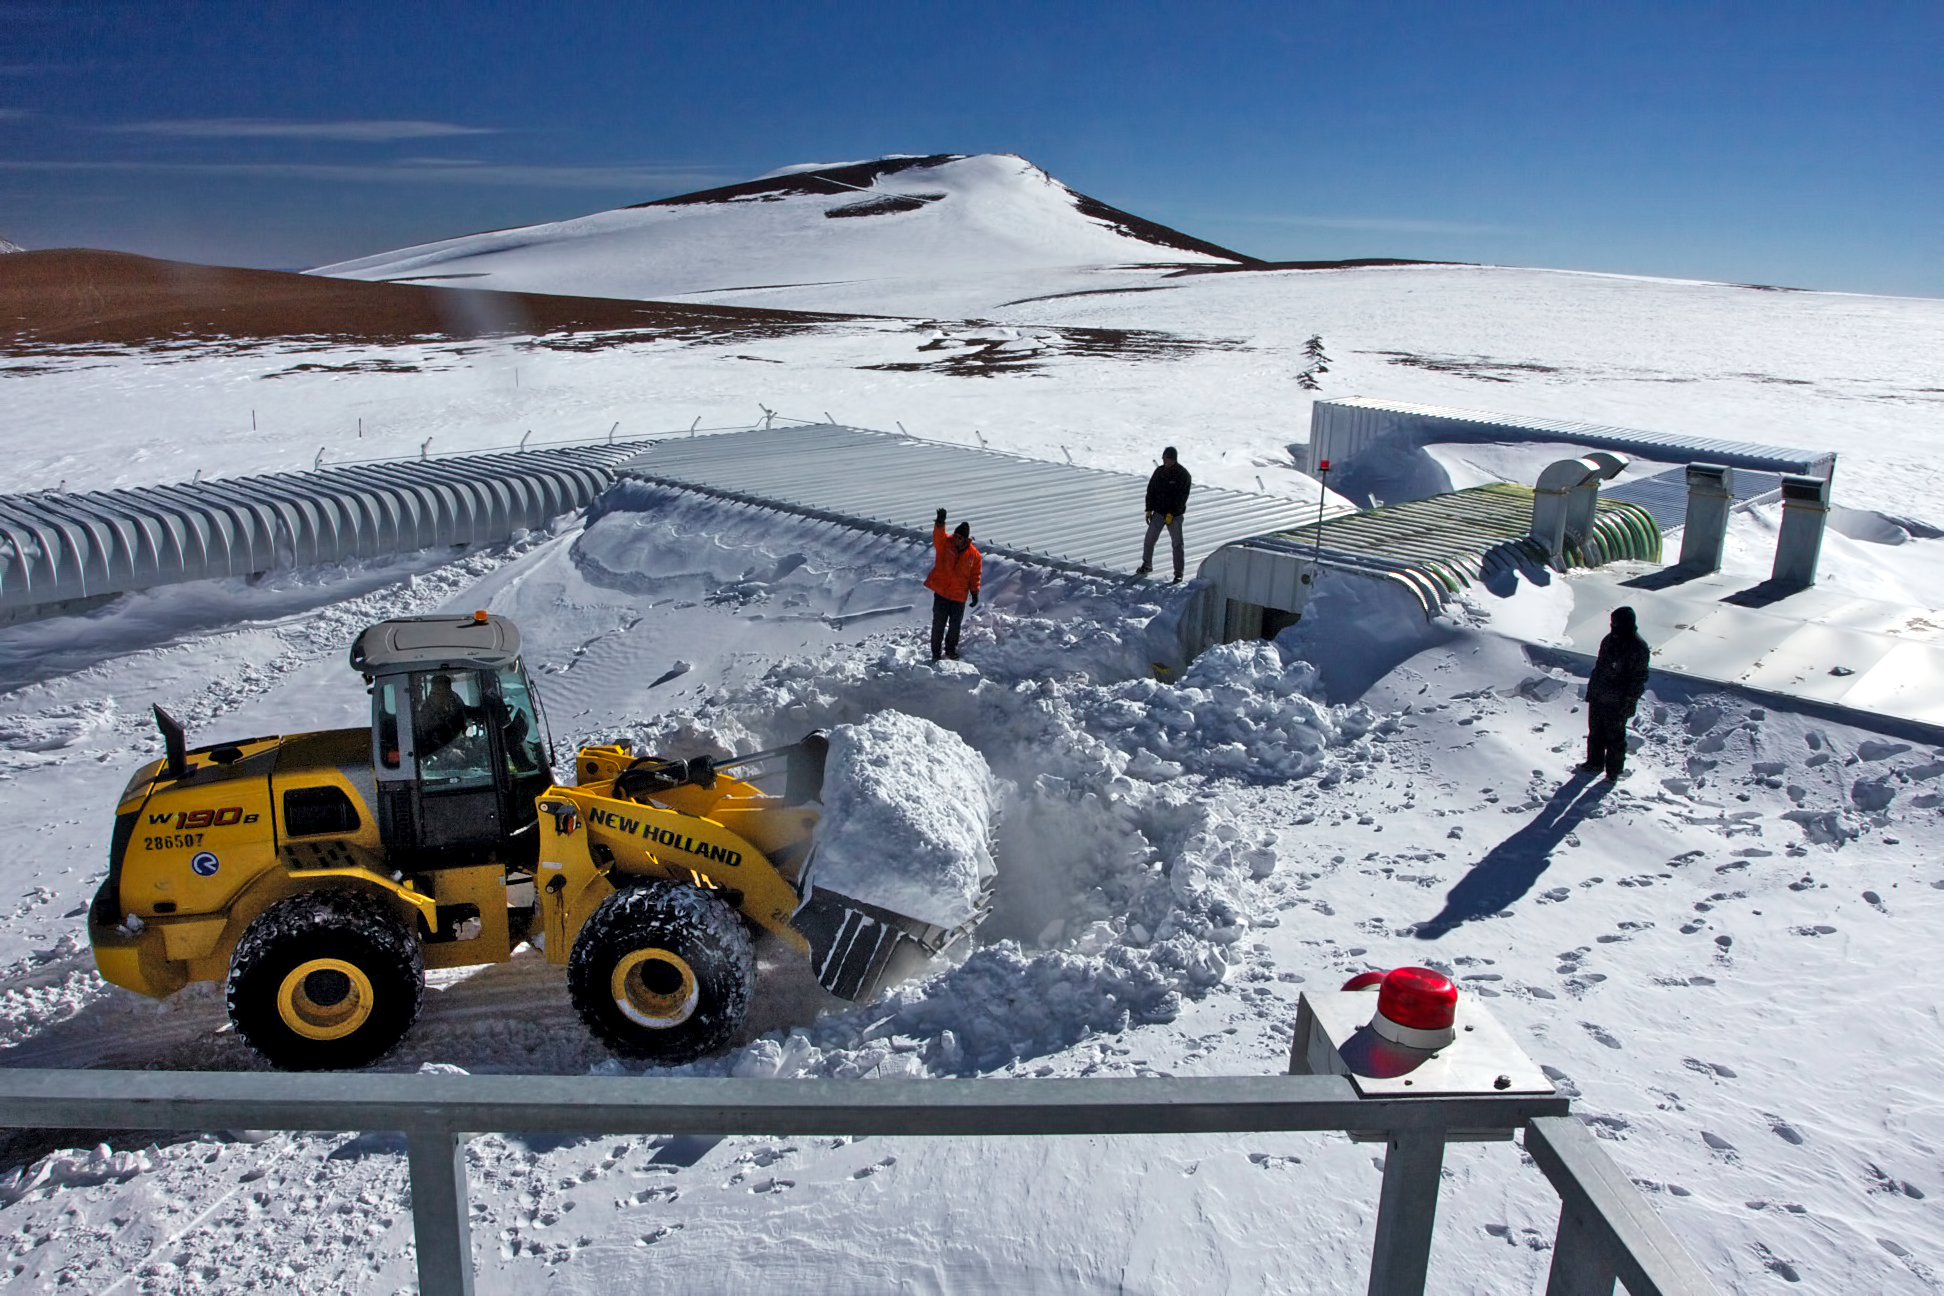

APEX during winter

Clearing away snow at the Atacama Pathfinder Experiment telescope (APEX).

Credit: ESO/G. Wieching